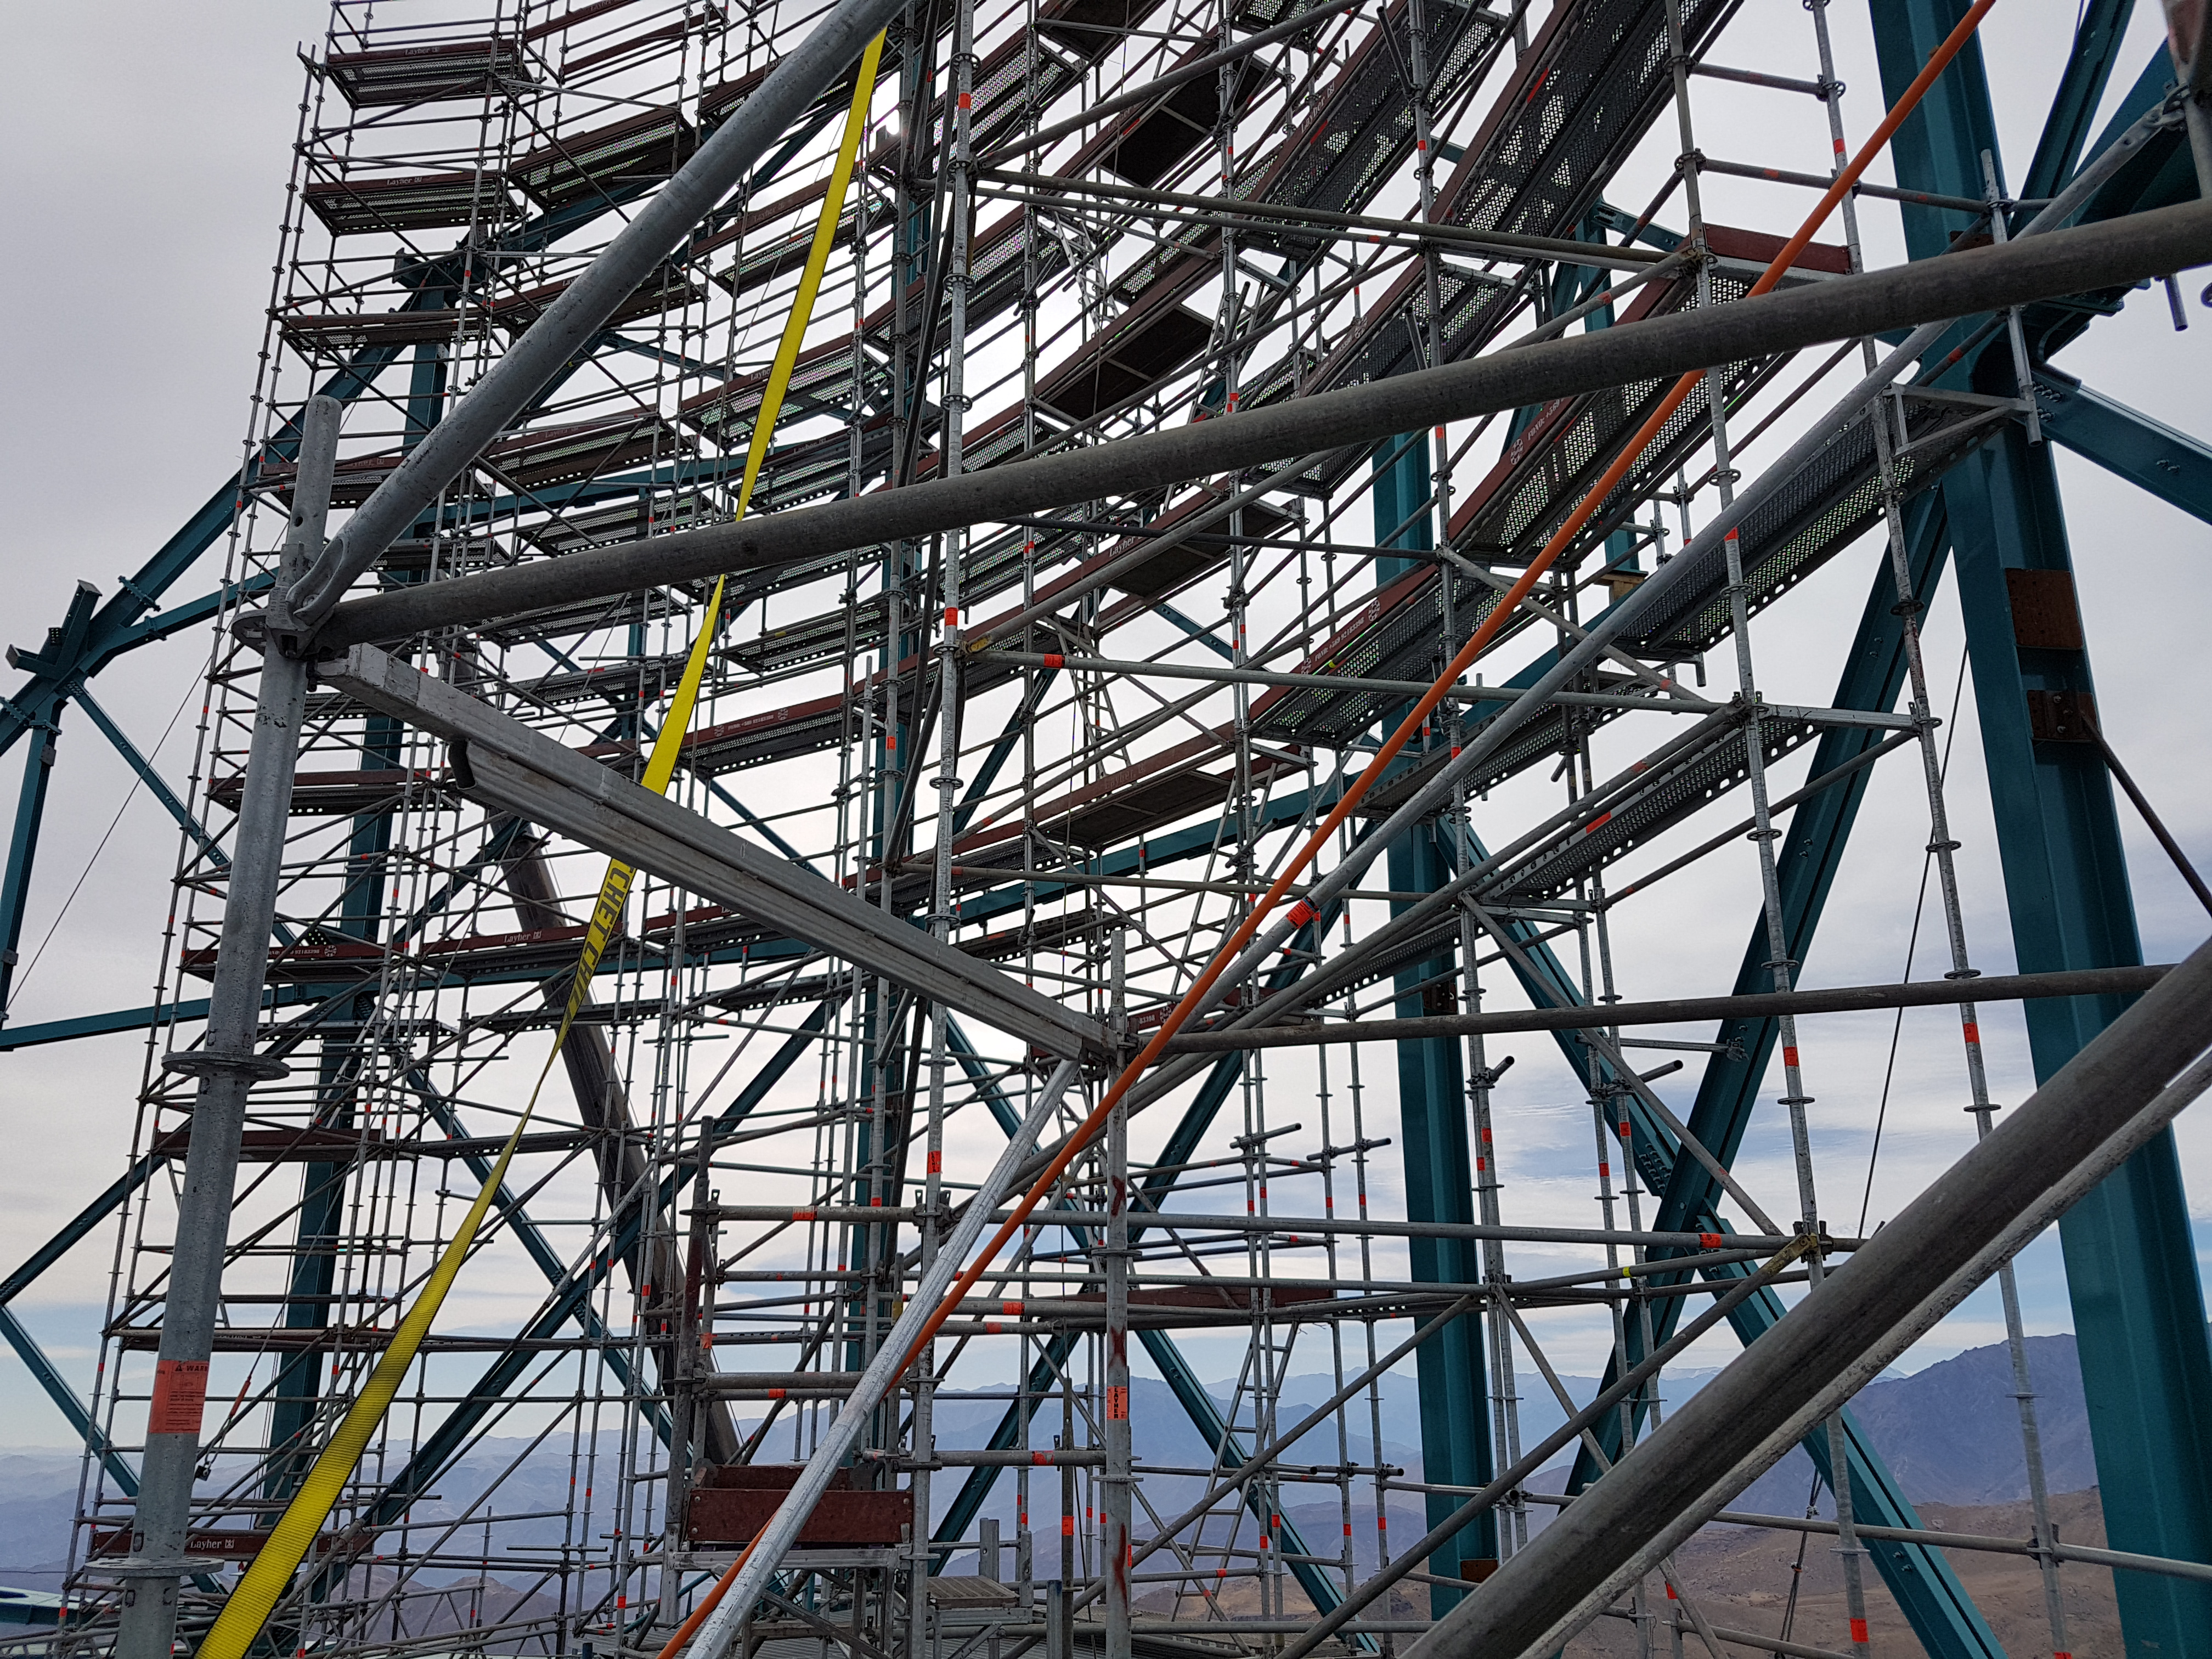

Weeky Construction Photos

Credit: Rubin Observatory/NSF/AURA